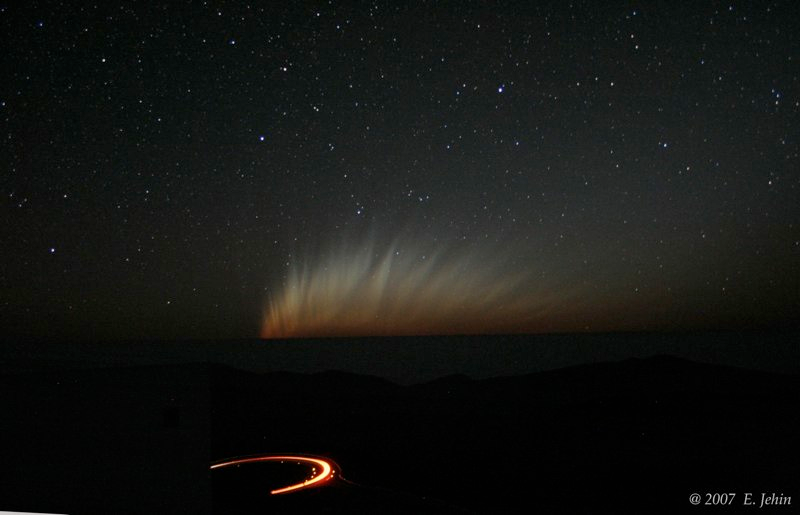

Comet McNaught

Images collected by ESO staff of the very bright comet McNaught that was visible in Europe early January 2007 and is presently visible from the Southern Hemisphere.

Credit: ESO